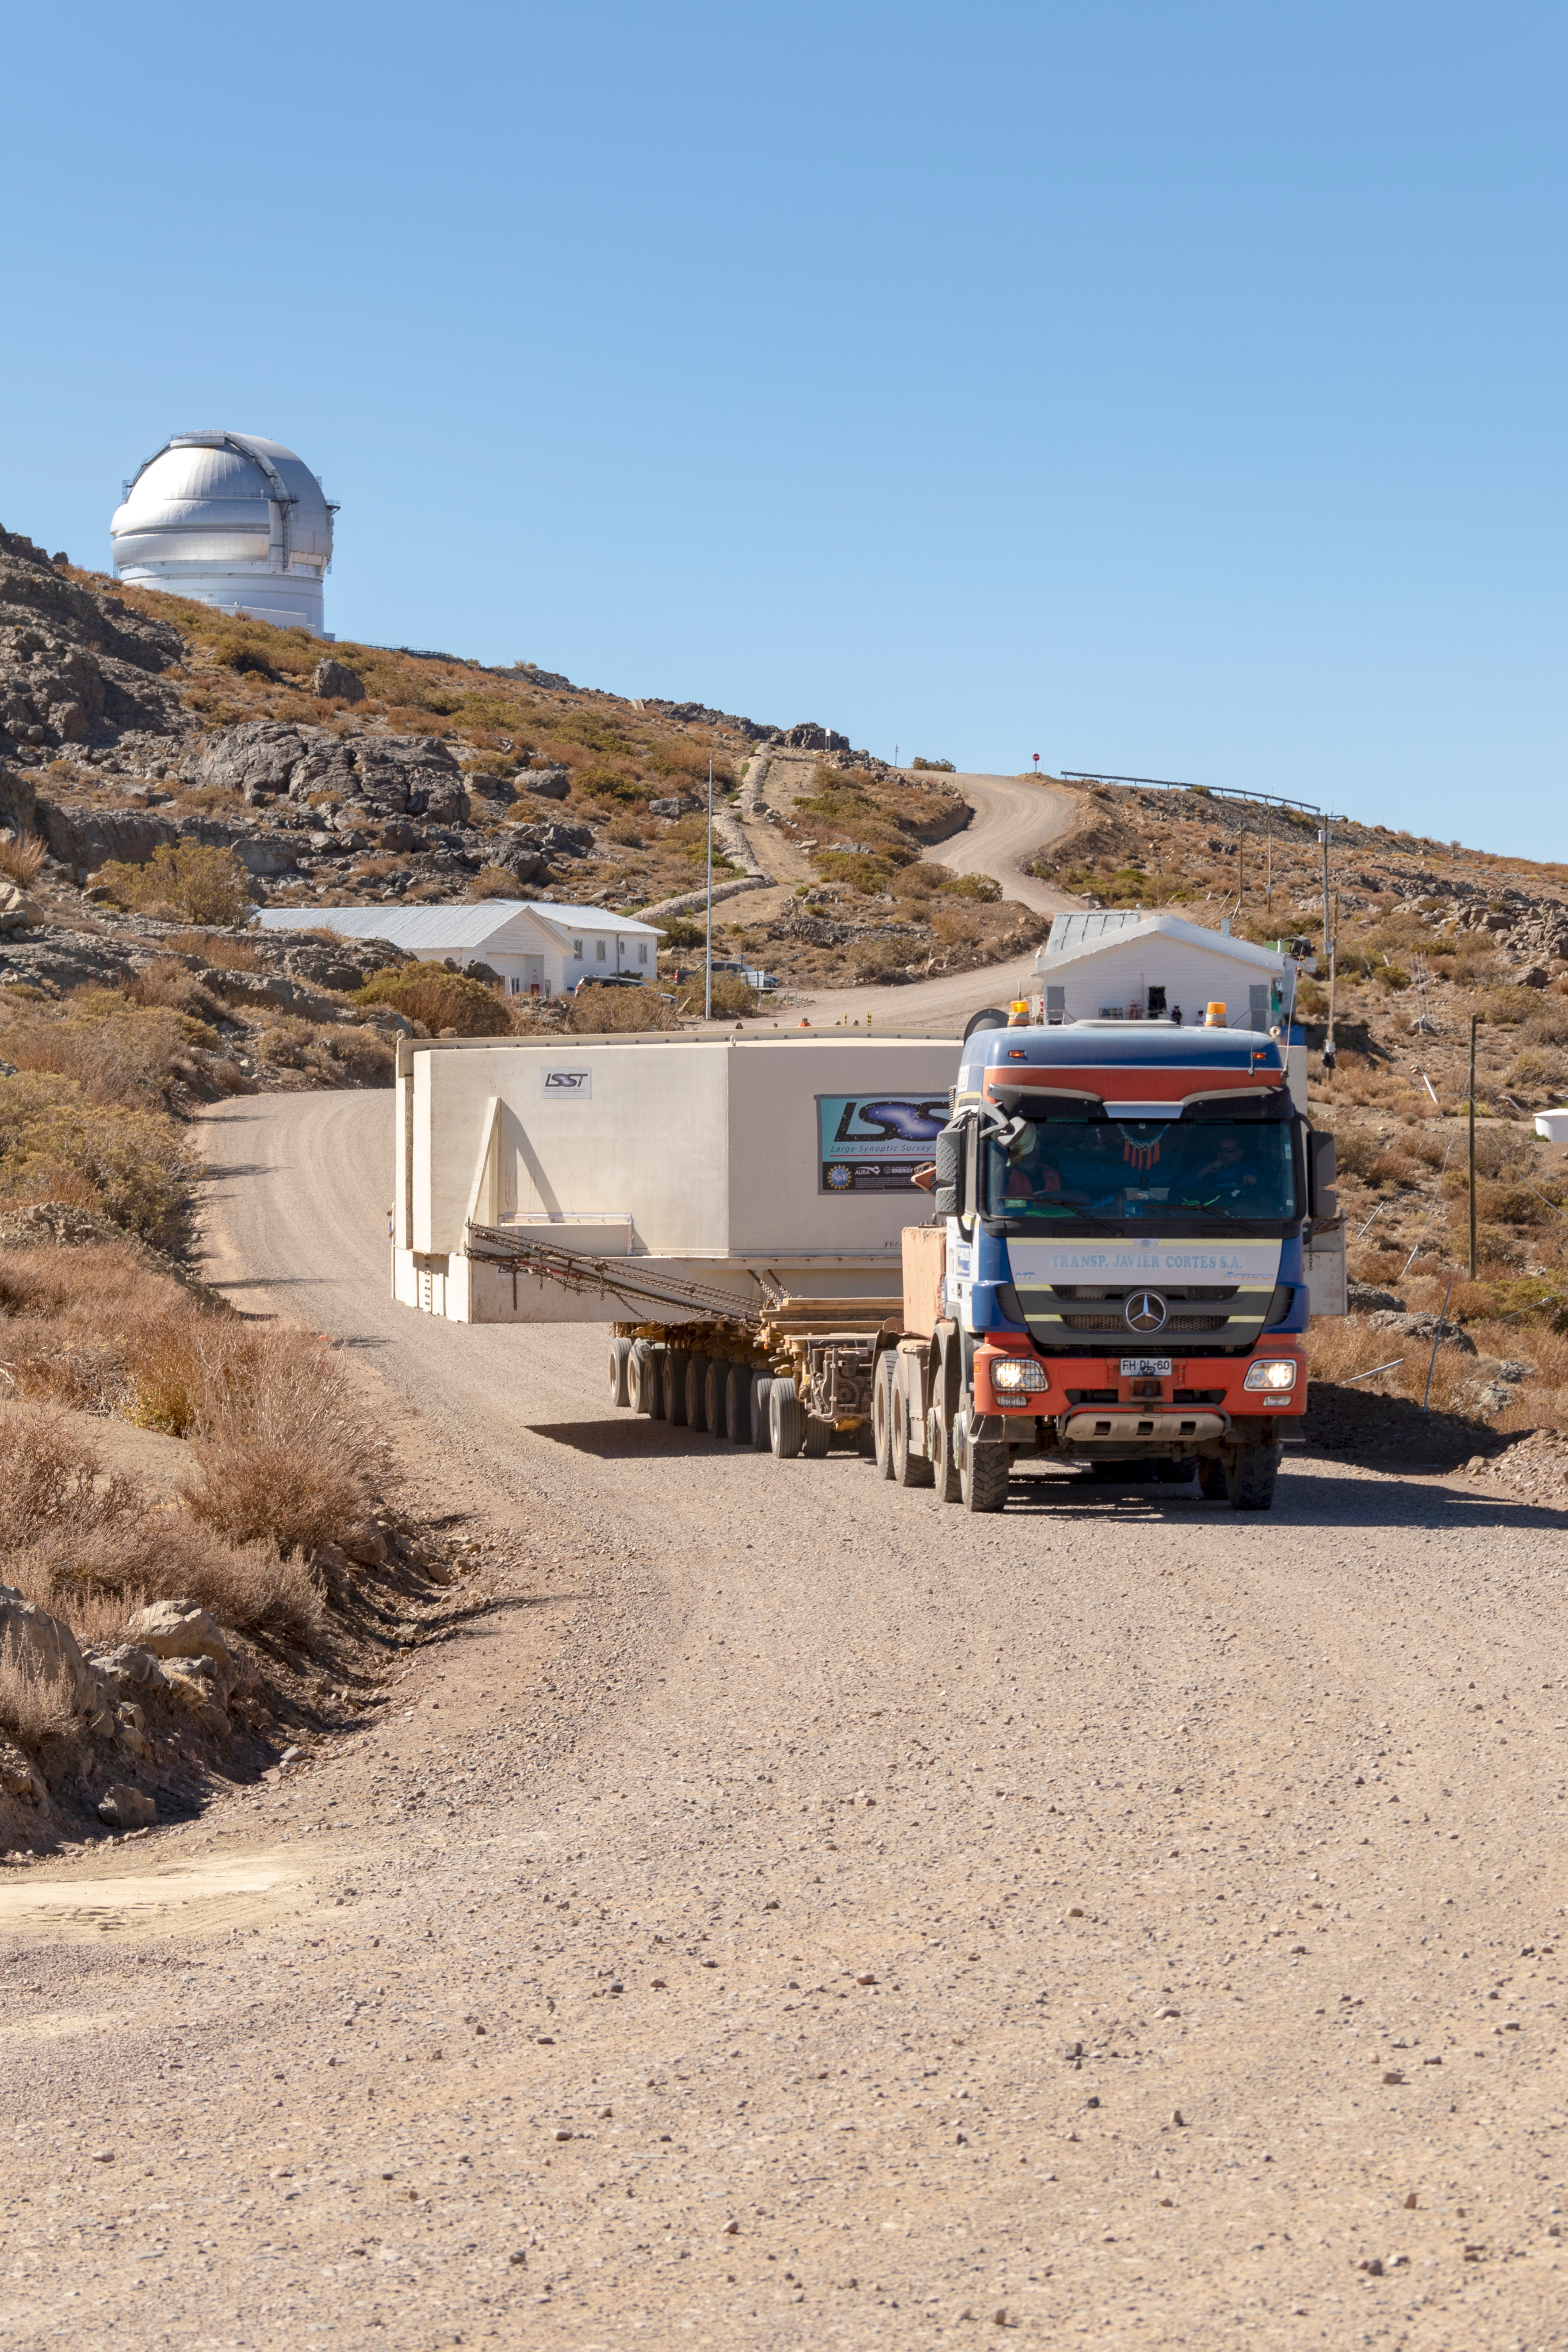

M1M3 Transported to the Summit

The LSST Primary/Tertiary Mirror (M1M3) arrived in the port of Coquimbo on May 7, and was transported to the LSST summit facility building over the next several days. It arrived on the summit on May 11, 2019.

Credit: Rubin Observatory/NSF/AURA